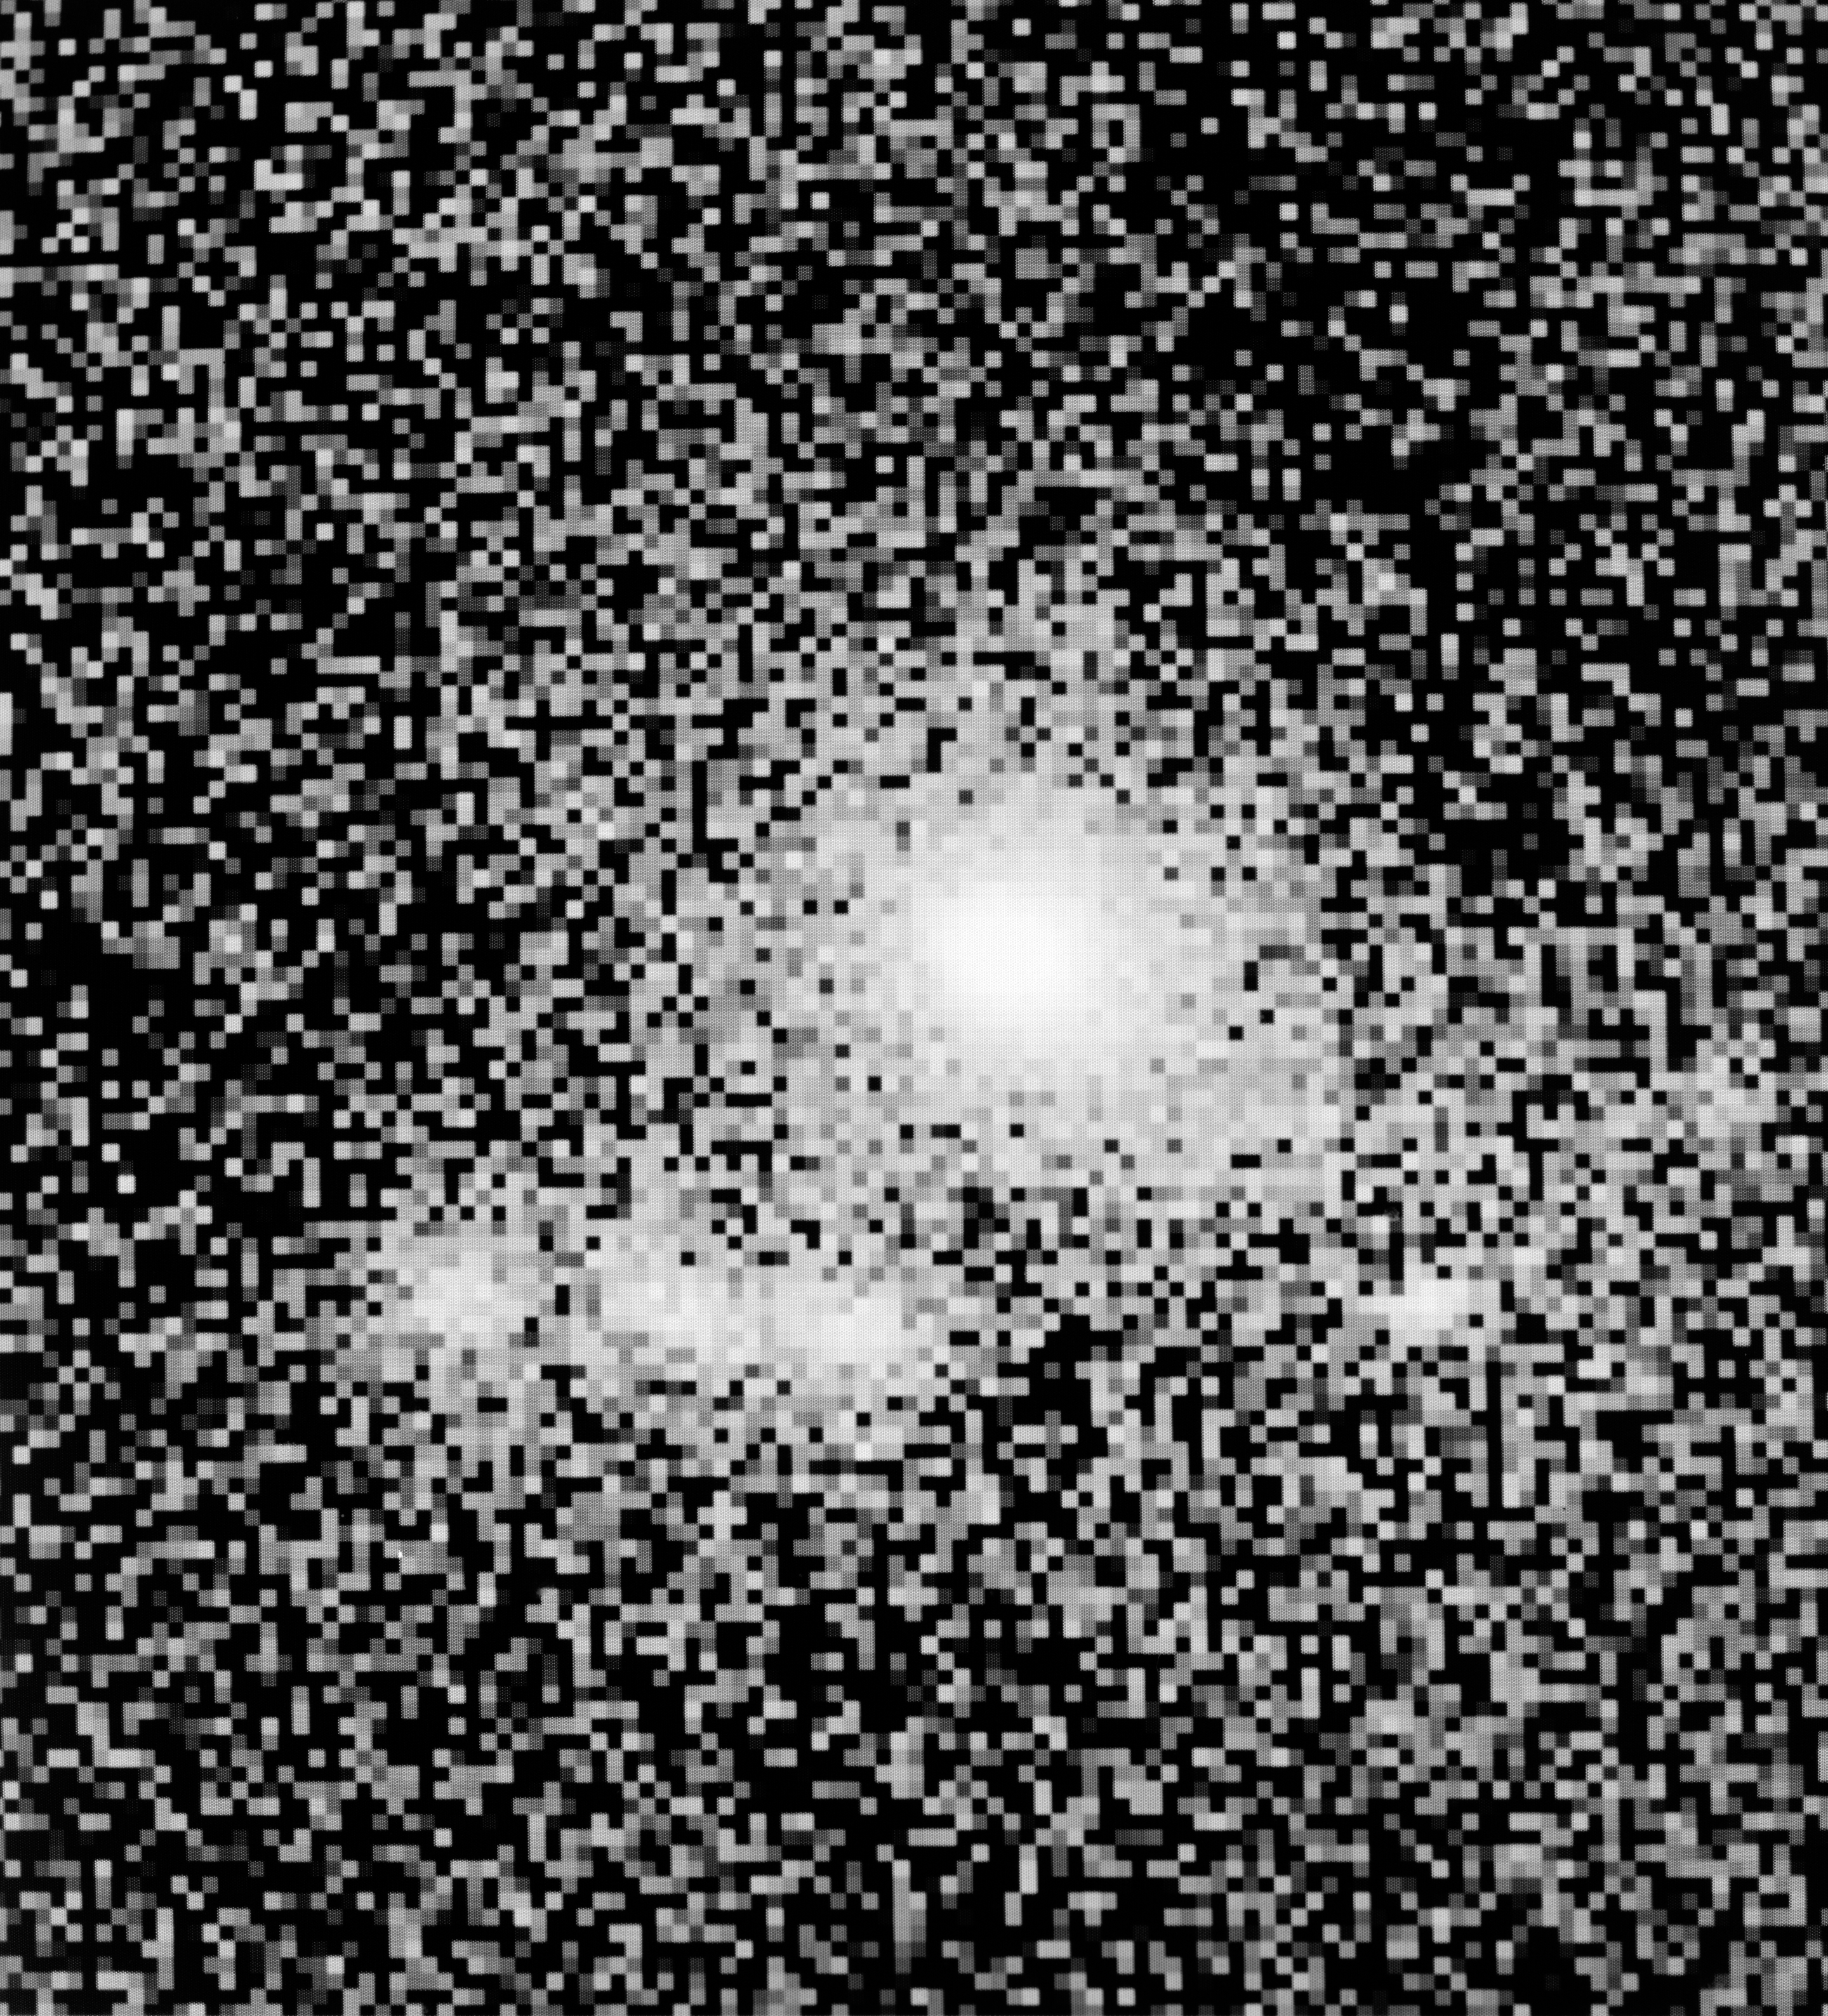

Comet Grigg-Skjellerup

Comet Grigg-Skjellerup on July 10, 1992.

Credit: ESO